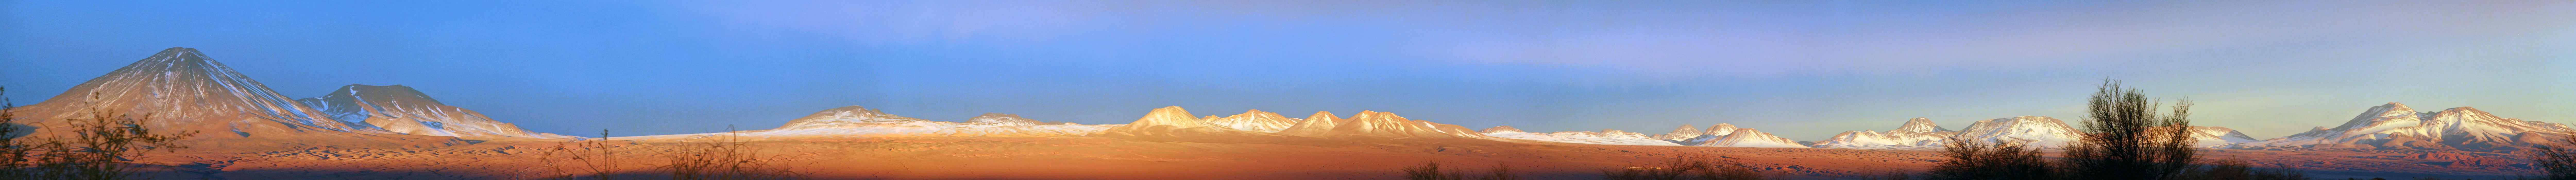

Desert view on the way to ALMA

A view of the desert on the way to the ALMA. The Licancabur volcano can be seen to the left. The road from the "highway" can be seen, up to Operations Support Facility (OSF) lower right, and further up to the Array Operations Site (AOS).

Credit: C. Duran/ESO